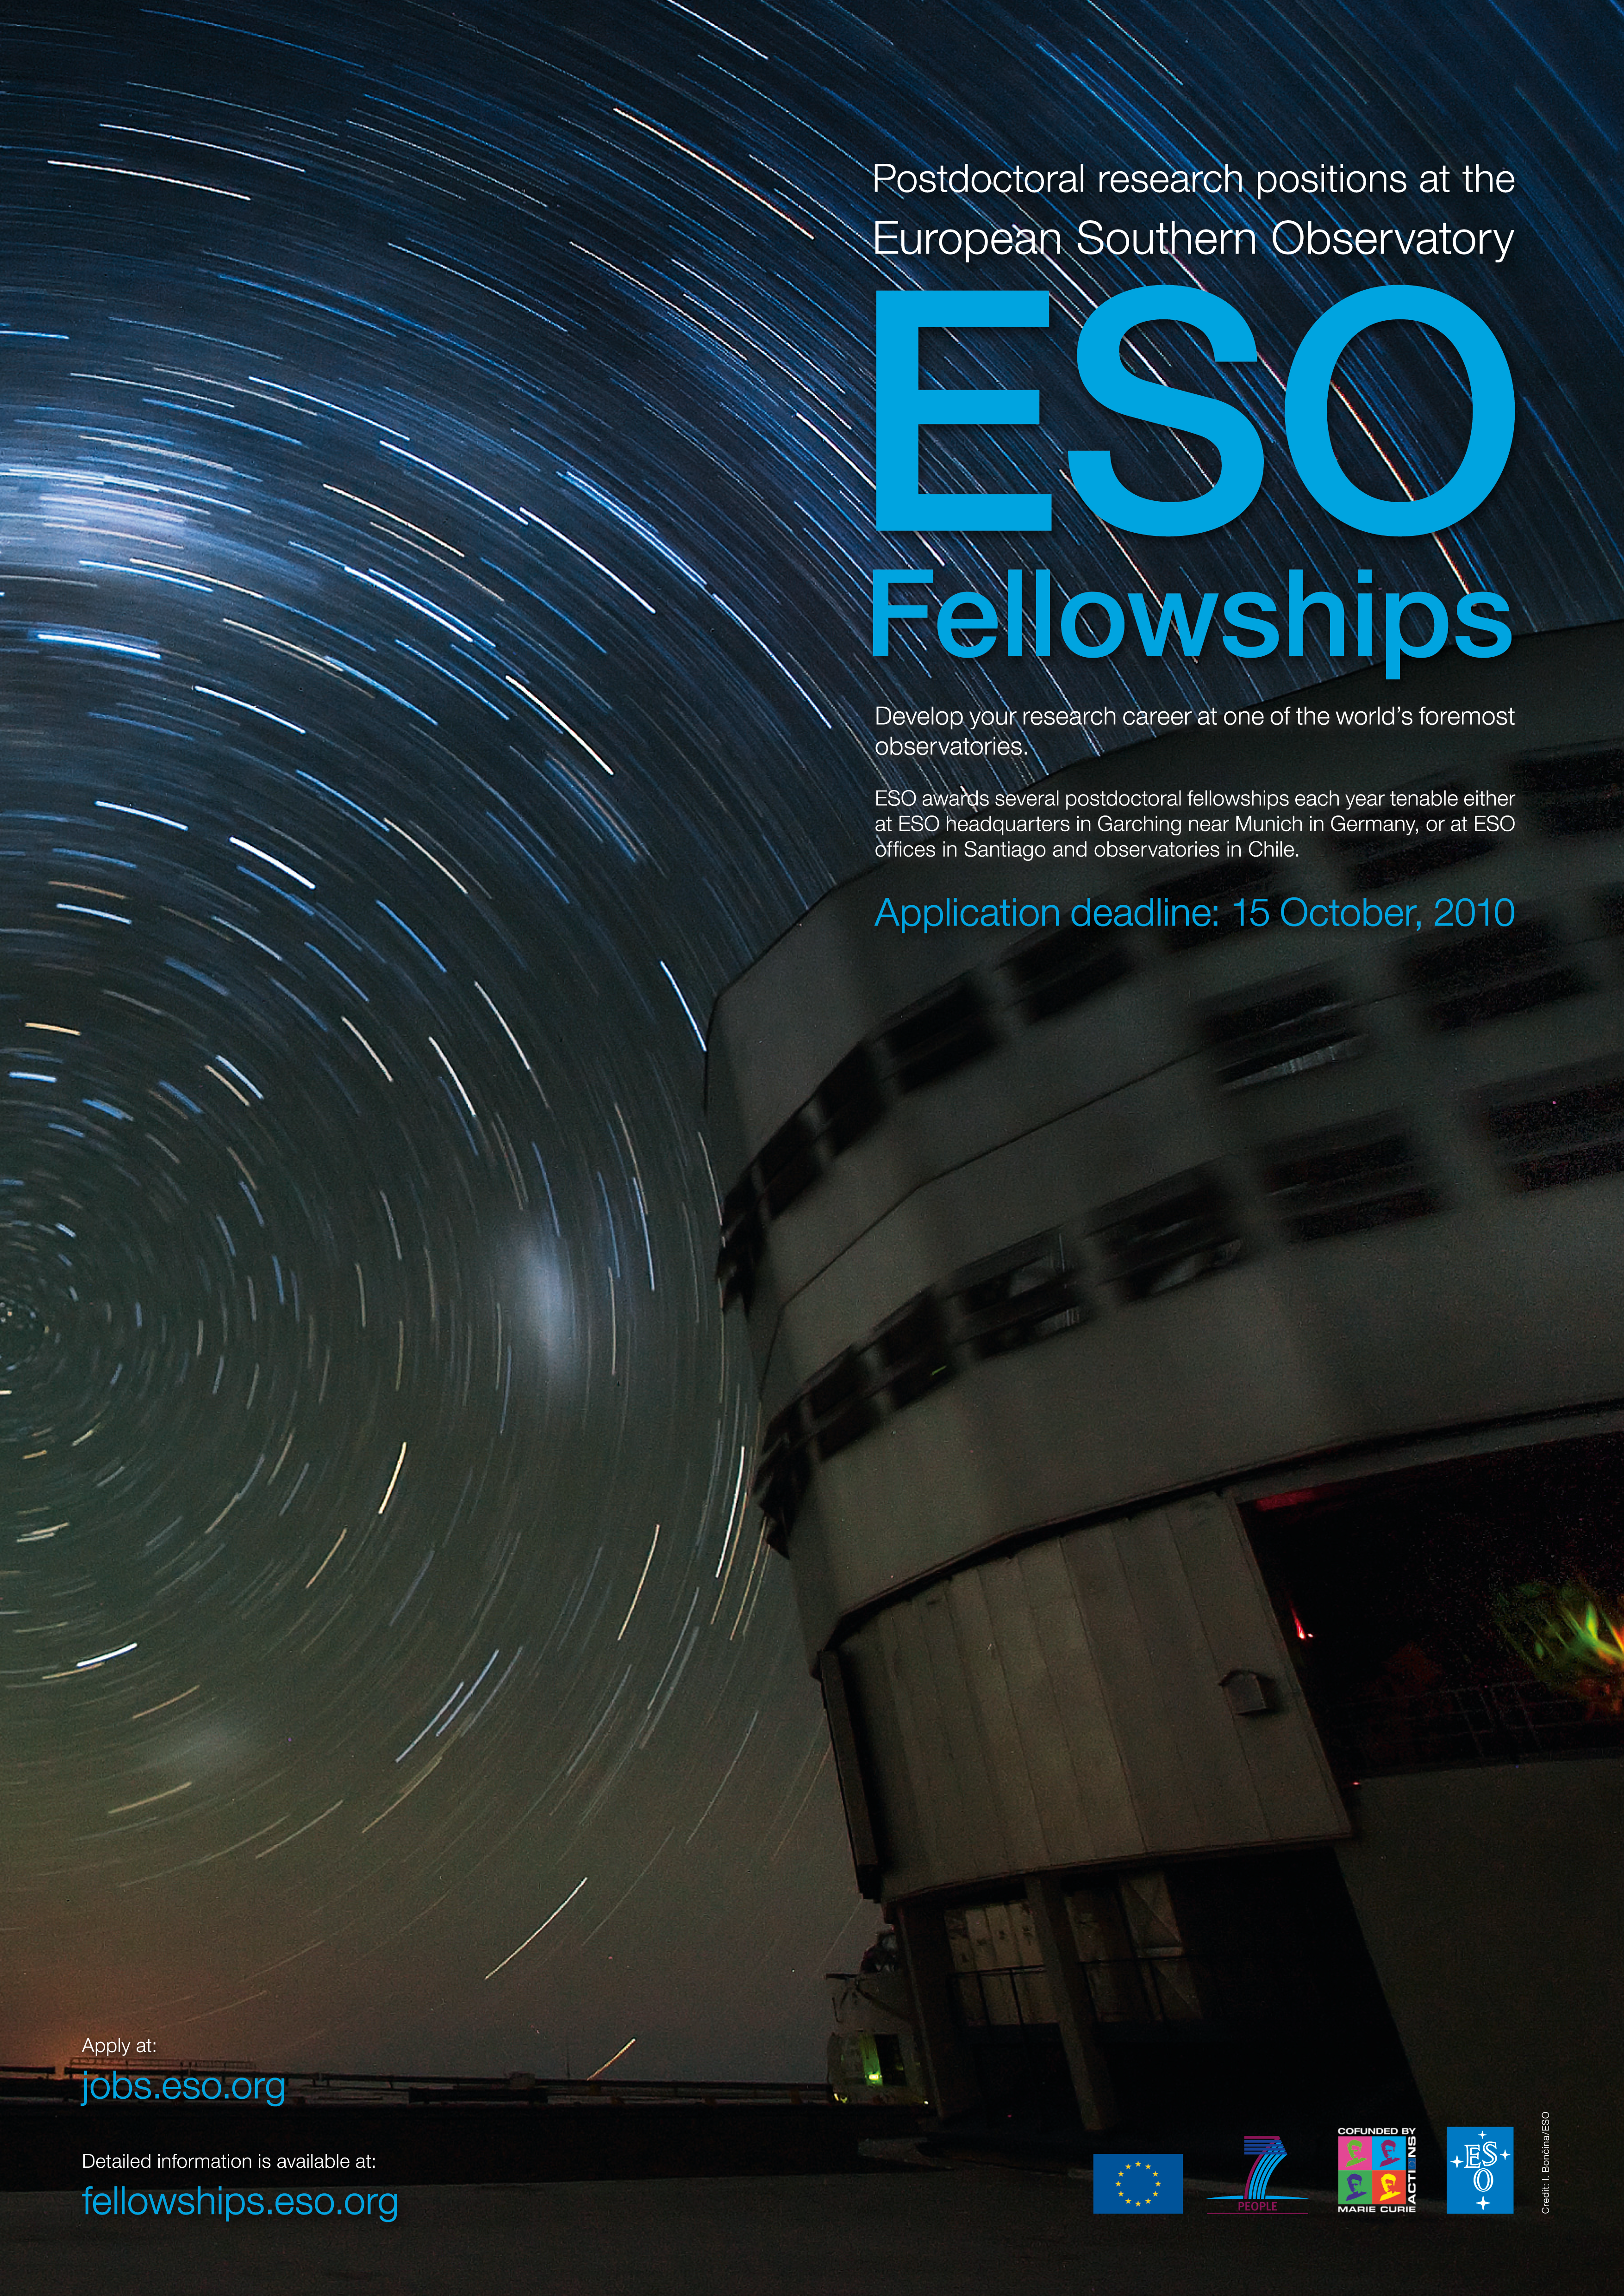

Poster: ESO Fellowships 2011

Poster: ESO Fellowships 2011.

Credit: ESO